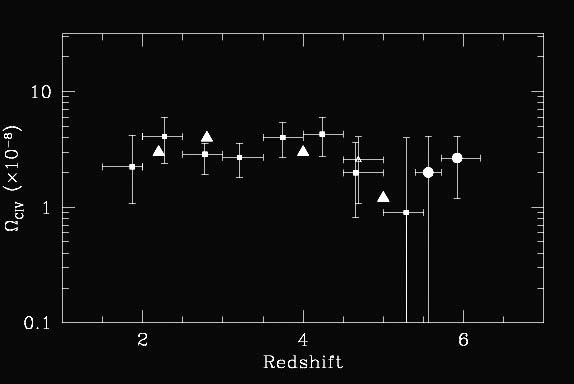

Evolution of the C IV abundance as a function of redshift

Evolution of the C IV abundance as a function of redshift, expressed as the C IV contribution to the closing density of the universe. The new GNIRS points from Simcoe are shown are round dots at z = 5.40 - 5.72 and z = 5.72 - 6.21. The lower z points correspond to other studies described in Simcoe's paper.

Credit: International Gemini Observatory/NOIRLab/NSF/AURA